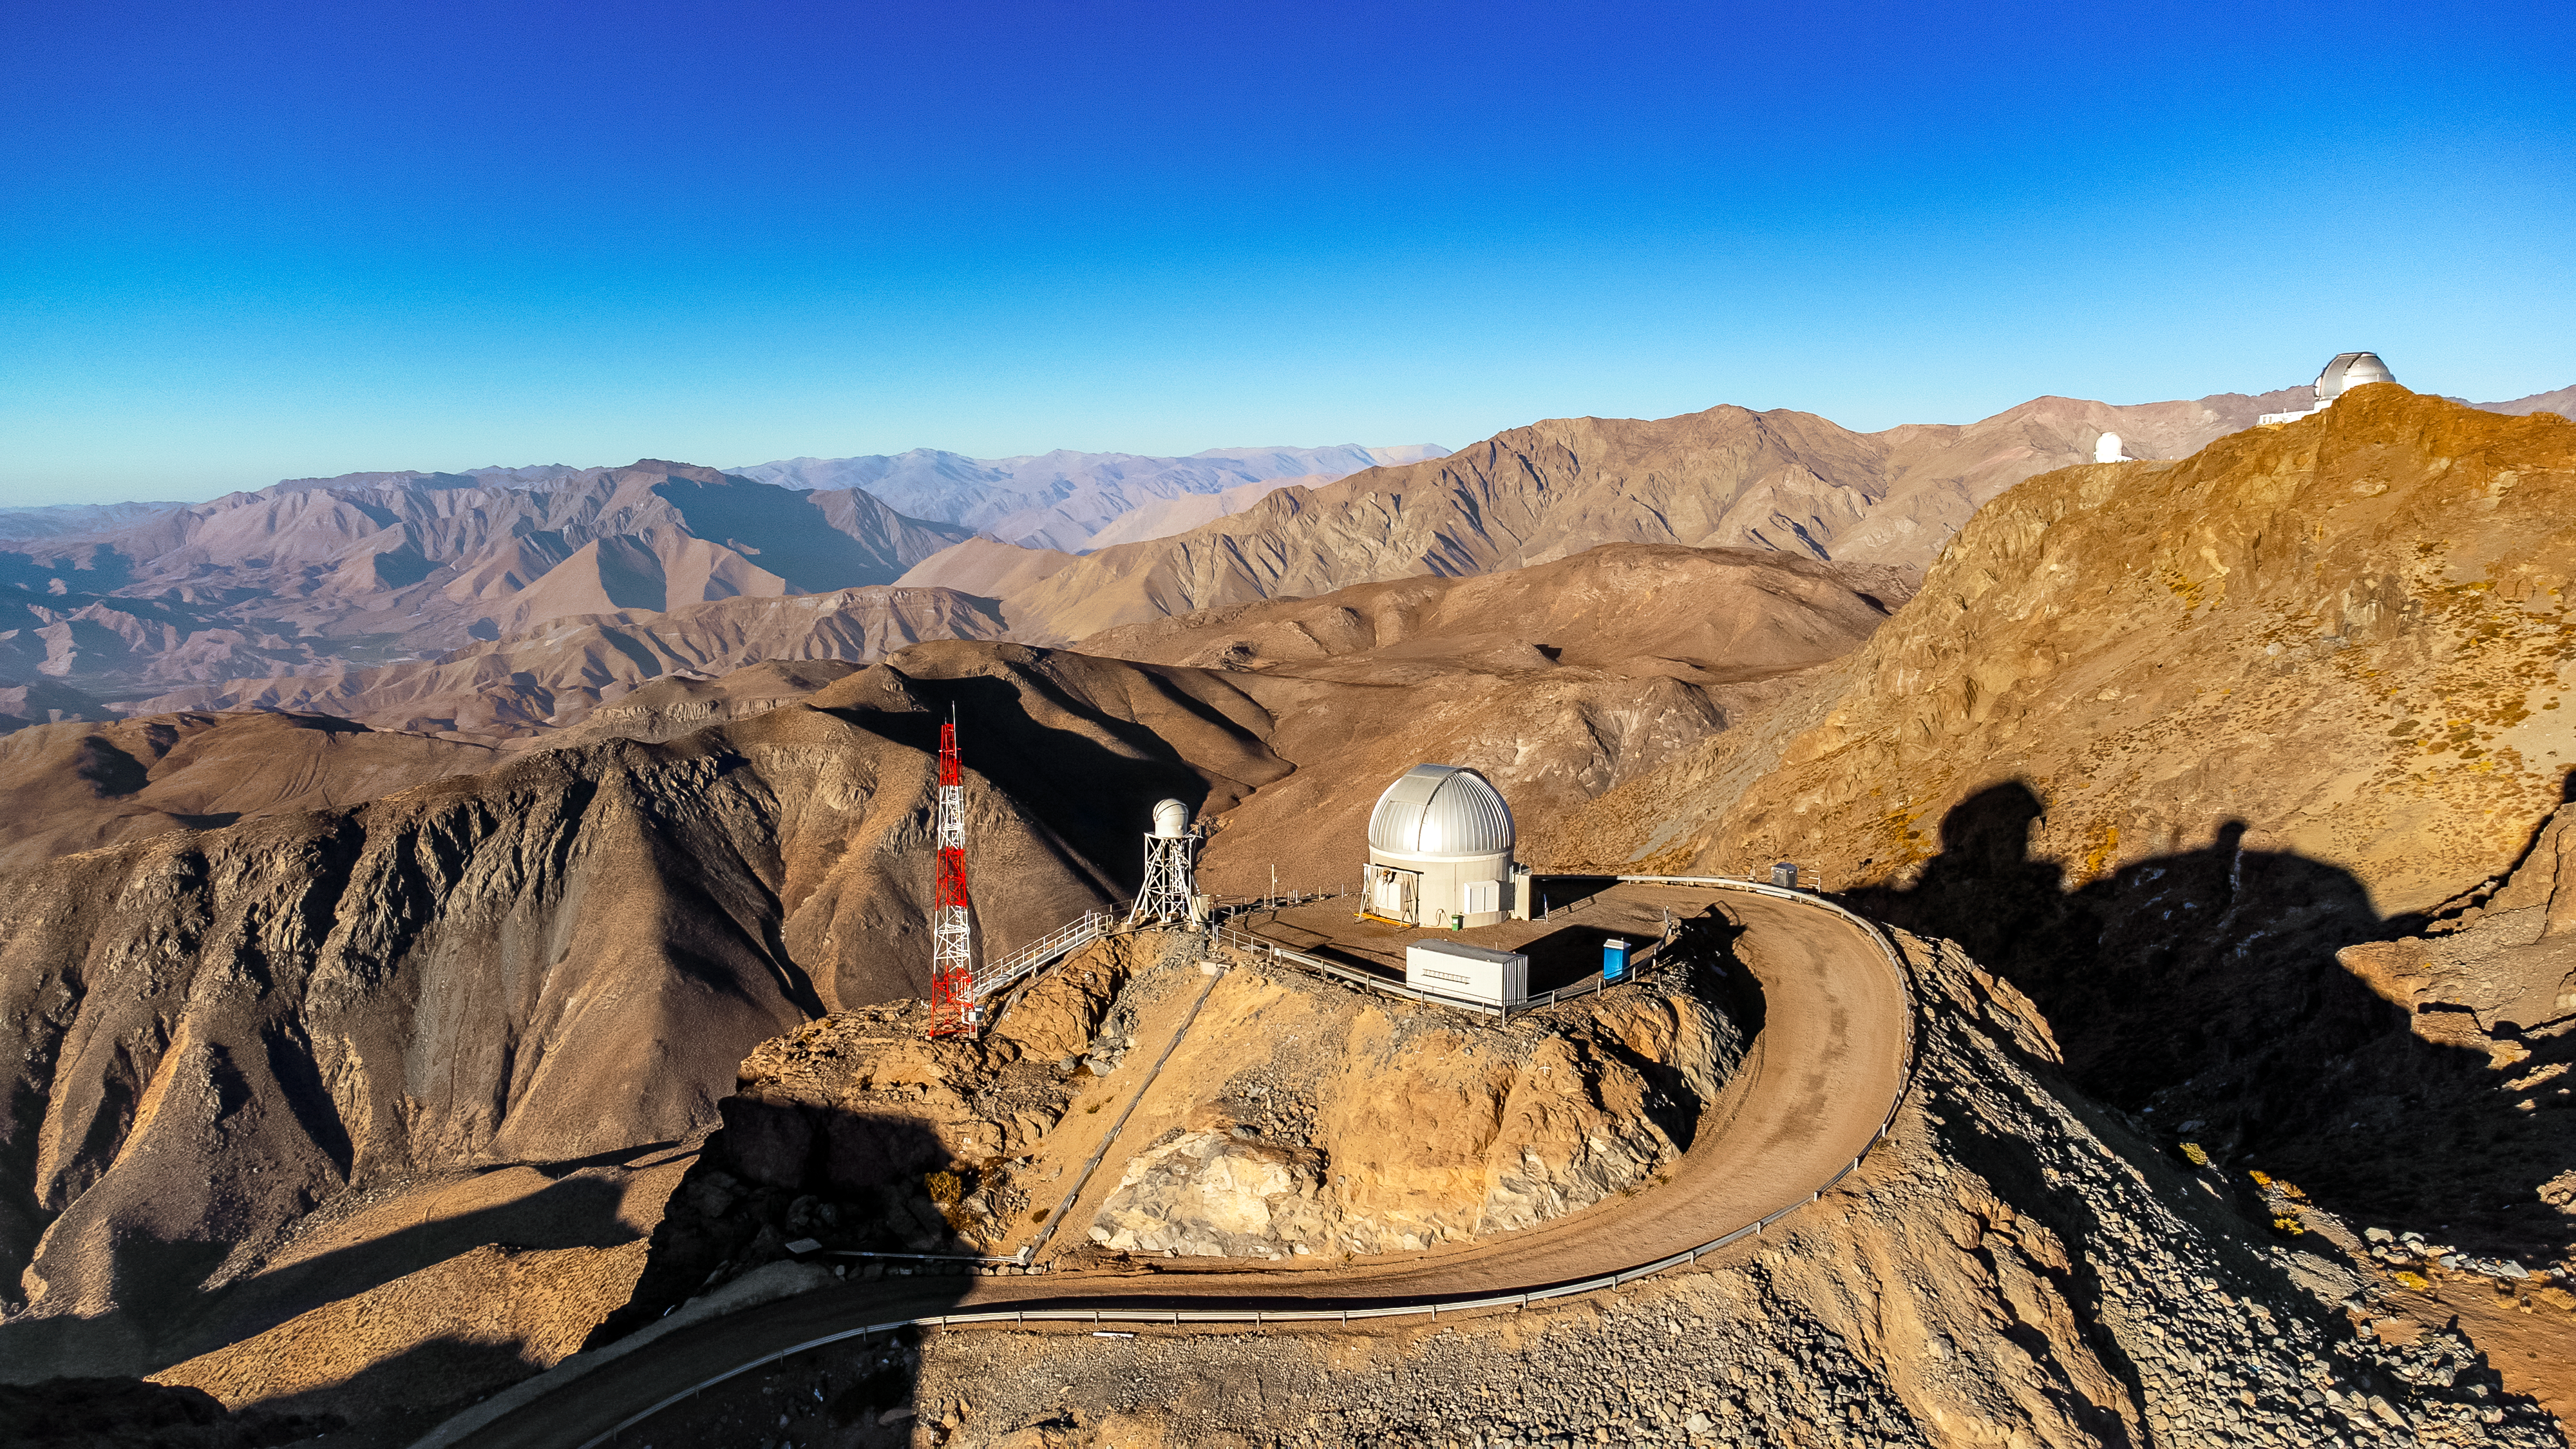

Vera C. Rubin Observatory Auxiliary Telescope December 2023

Aerial view of Vera C. Rubin Observatory Auxiliary Telescope in December 2023.

Credit: Rubin Observatory/NSF/AURA/H. Stockebrand